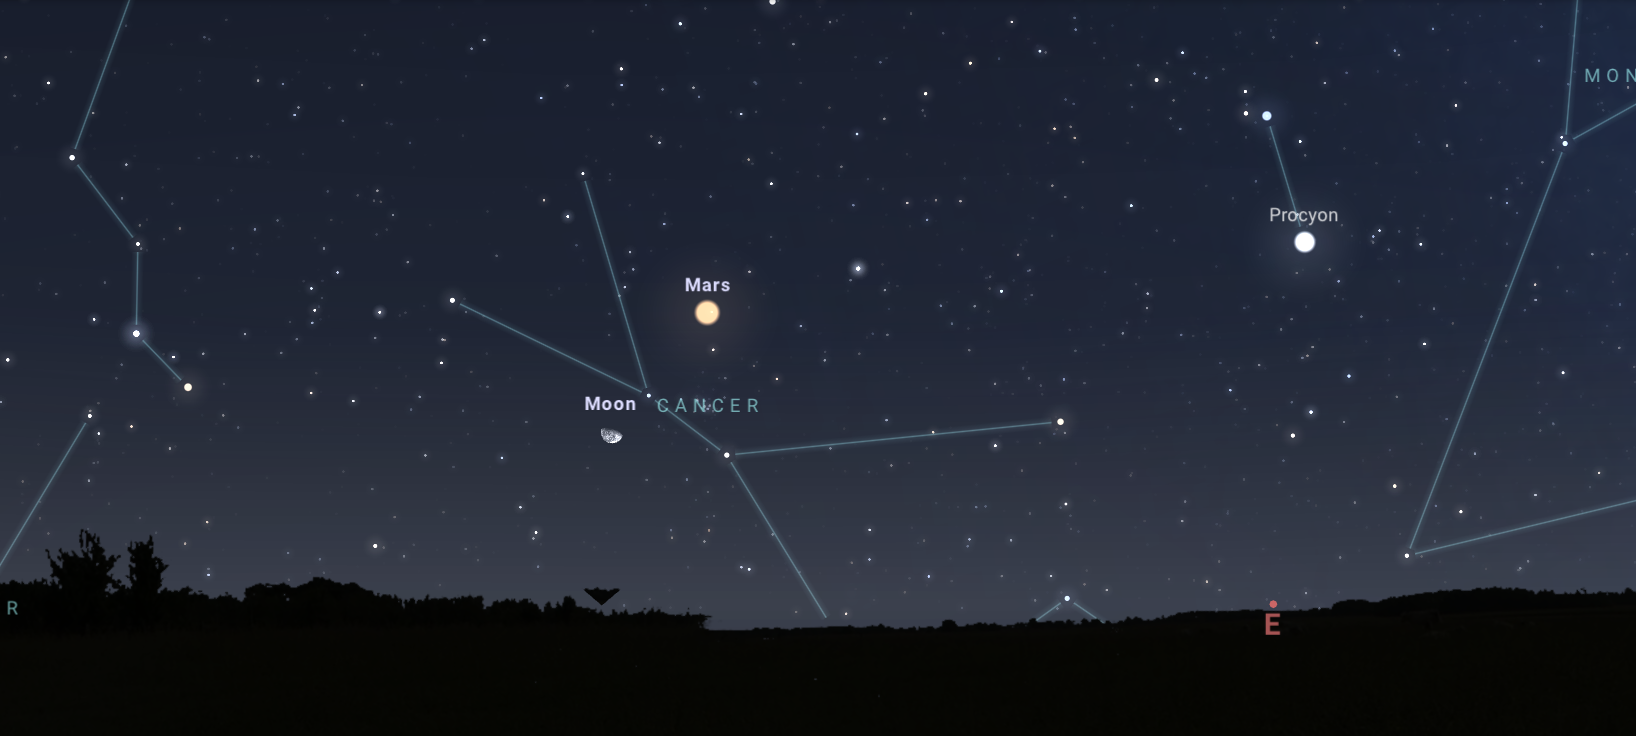

Looking toward the east from Tucson about five hours after sunset on 20 November

Looking toward the east from Tucson about five hours after sunset on 20 November. Hilo and Chile will have similar views.

Credit: NOIRLab/NSF/AURA/Stellarium